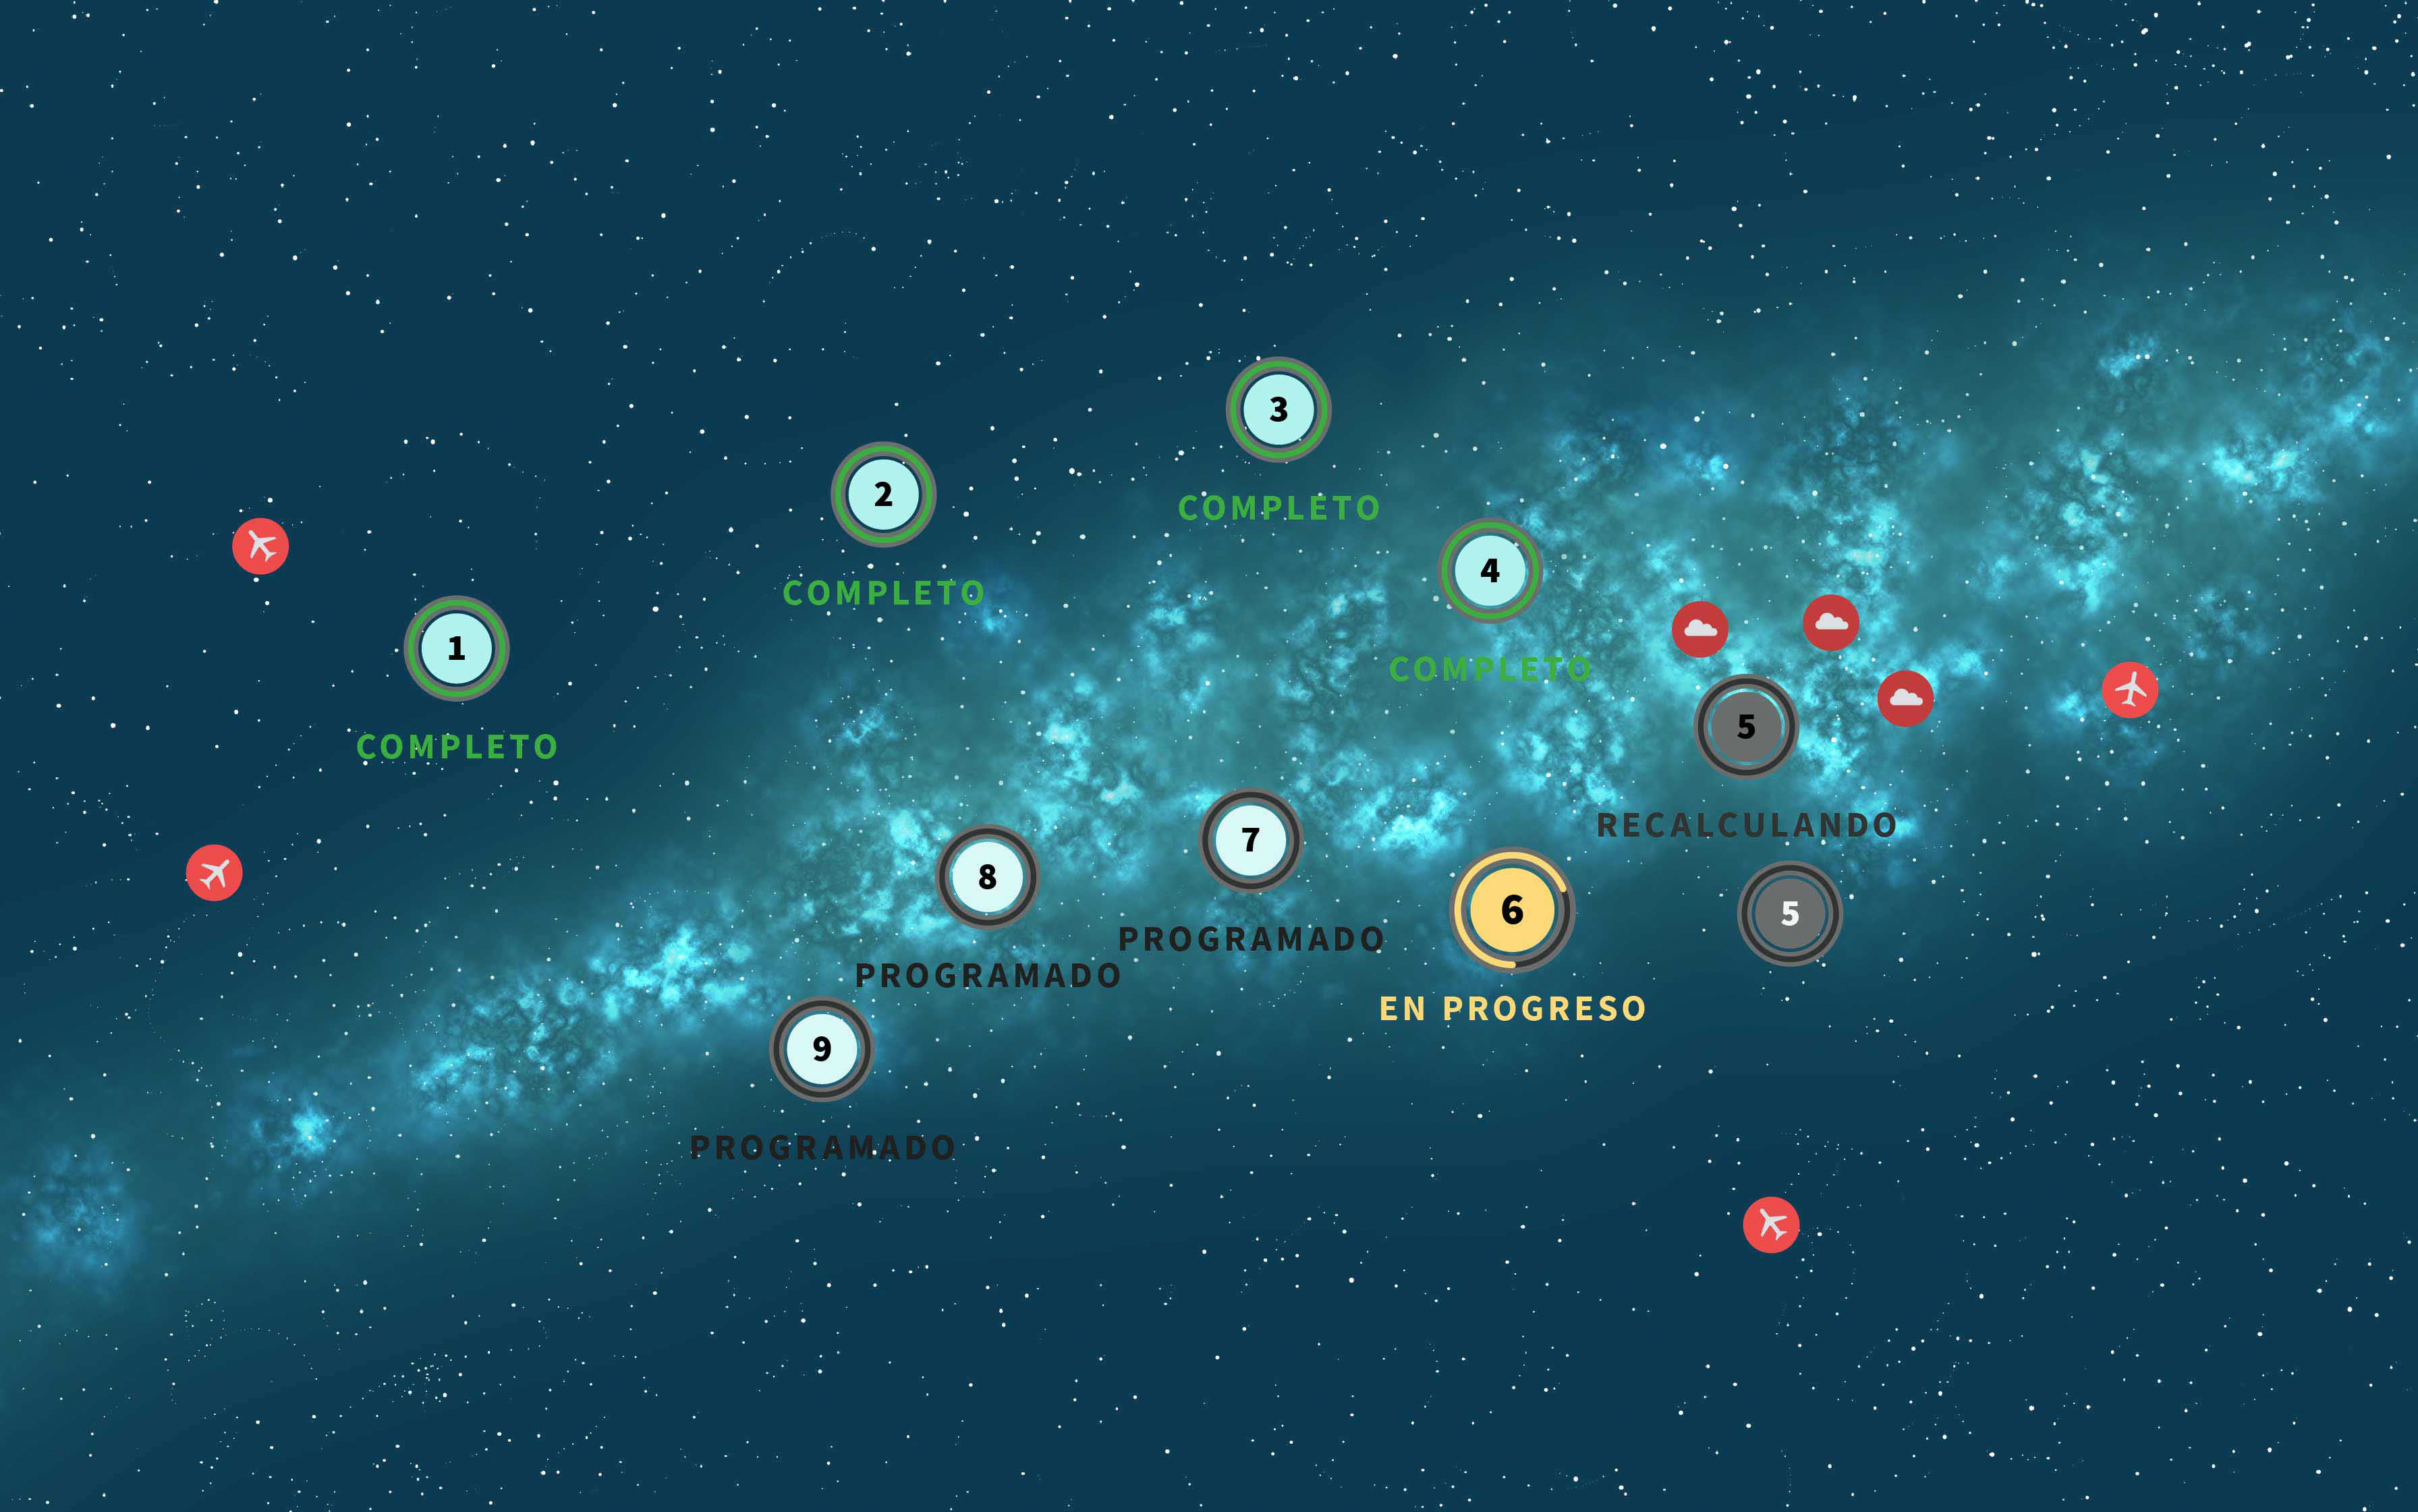

Cadencia de la exploración

Ilustración creativa de la Vía Láctea con números que representan el planificador/mapa celeste de Rubin en acción.

Credit: RubinObs/NOIRLab/SLAC/NSF/DOE/AURA